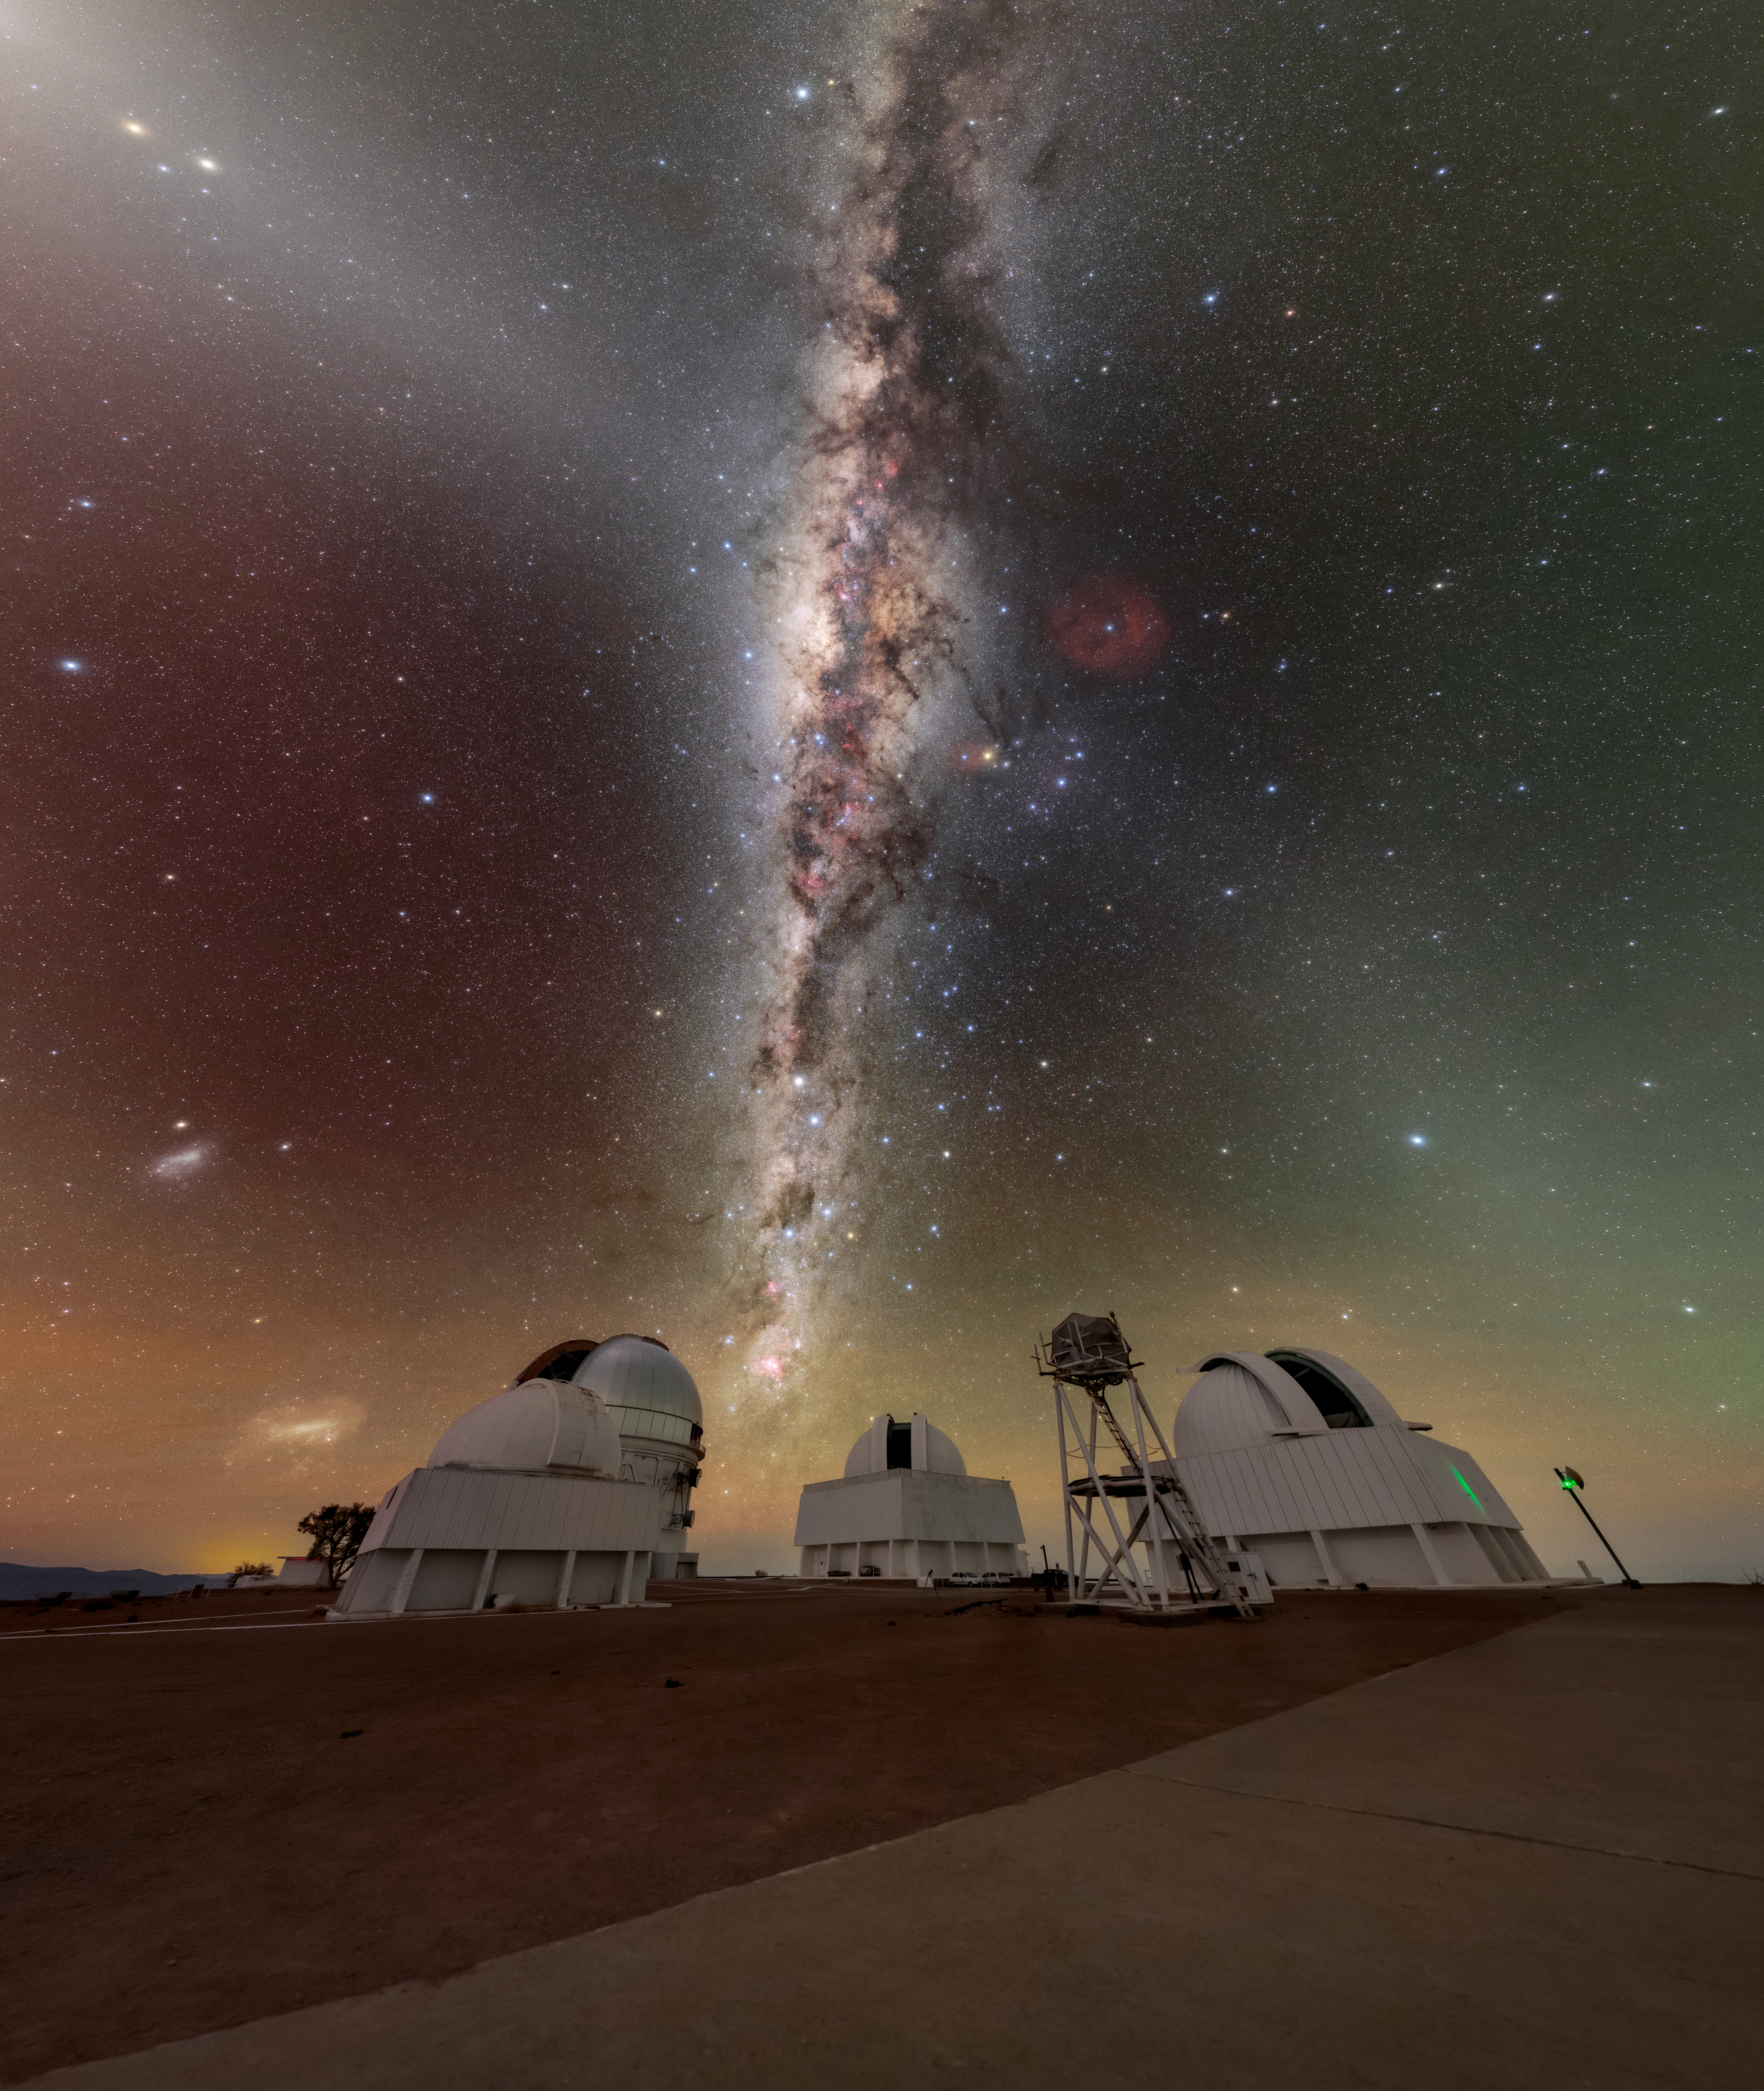

A Sky Full of Dust Over CTIO

Is that a cosmic crack in the sky? No, it’s just the colossal clouds of dust known as the Great Rift! In this stunning image of the Cerro Tololo Inter-American Observatory (CTIO), a Program of NSF NOIRLab, the Great Rift’s dark clouds appear to slice the Milky Way’s river of starlight in half.

Running vertically through this image, the Great Rift reminds us that our Milky Way is not simply a collection of stars. Our home galaxy is also host to a staggering amount of interstellar dust. In fact, the Great Rift alone contains a million Suns’ worth of it! This opaque cloud complex is made of ultrafine particles around ten times smaller than pollen. Despite their diminutive size, together they can obscure the light from the brightest part of our galaxy.

Another ‘cloud’ of dust is also visible from this view. Running diagonally downward from the top left of this image is a band of interplanetary dust. Its white glow is known as zodiacal light. Unlike the Great Rift which is dark and far beyond our cosmic neighborhood, this dust is bright and within our Solar System. Its faint white glow is caused by reflected sunlight. To the upper left in the zodiacal light is a triangle of the three planets (from left to right) Venus, Mars and Saturn.

This photo was taken as part of the NOIRLab 2022 Photo Expedition to all the NOIRLab sites. Tomas Slovinský, the photographer, is a NOIRLab Audiovisual Ambassador.

Credit: CTIO/NOIRLab/NSF/AURA/T. Slovinský